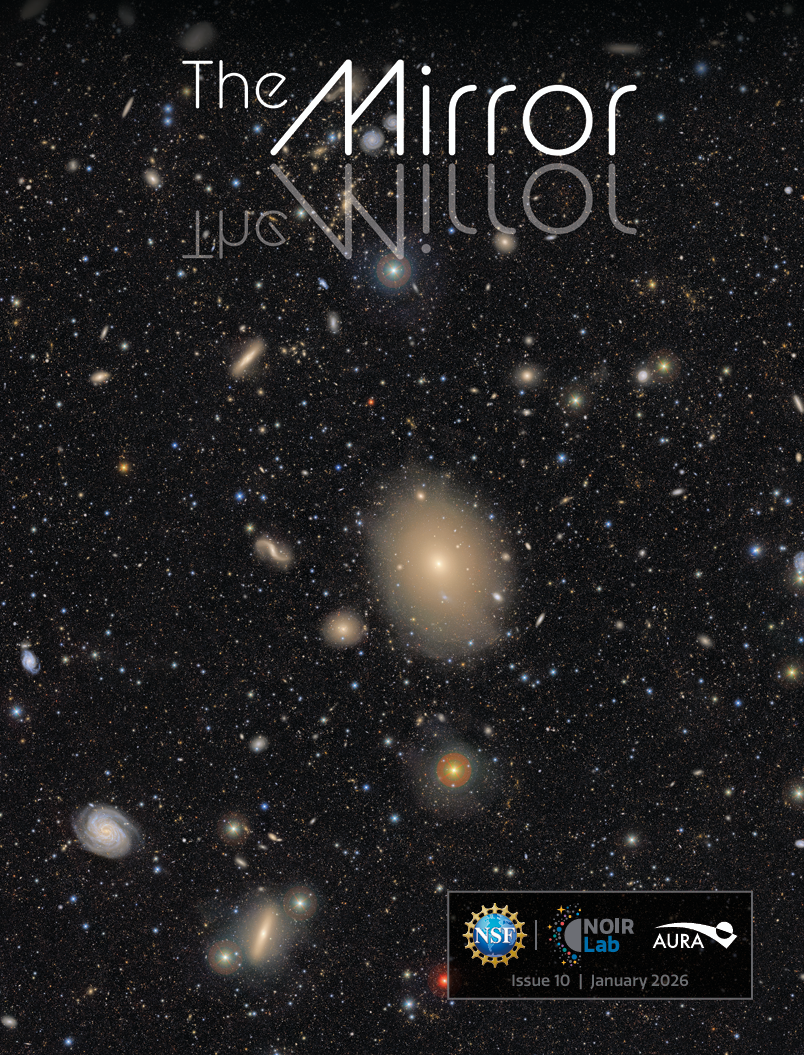

The NOIRLab Mirror - January 2026

The cover of the January 2026 edition of The NOIRLab Mirror features The Cosmic Treasure Chest, one of the First Look images from NSF–DOE Vera C. Rubin Observatory, located on Cerro Pachón in Chile. The image shows the southern region of the Virgo Cluster, which lies about 55 million light-years away from Earth and is the nearest large collection of galaxies to our own Milky Way.

Credit: NSF–DOE Vera C. Rubin Observatory/NOIRLab/SLAC/DOE/NSF/AURA